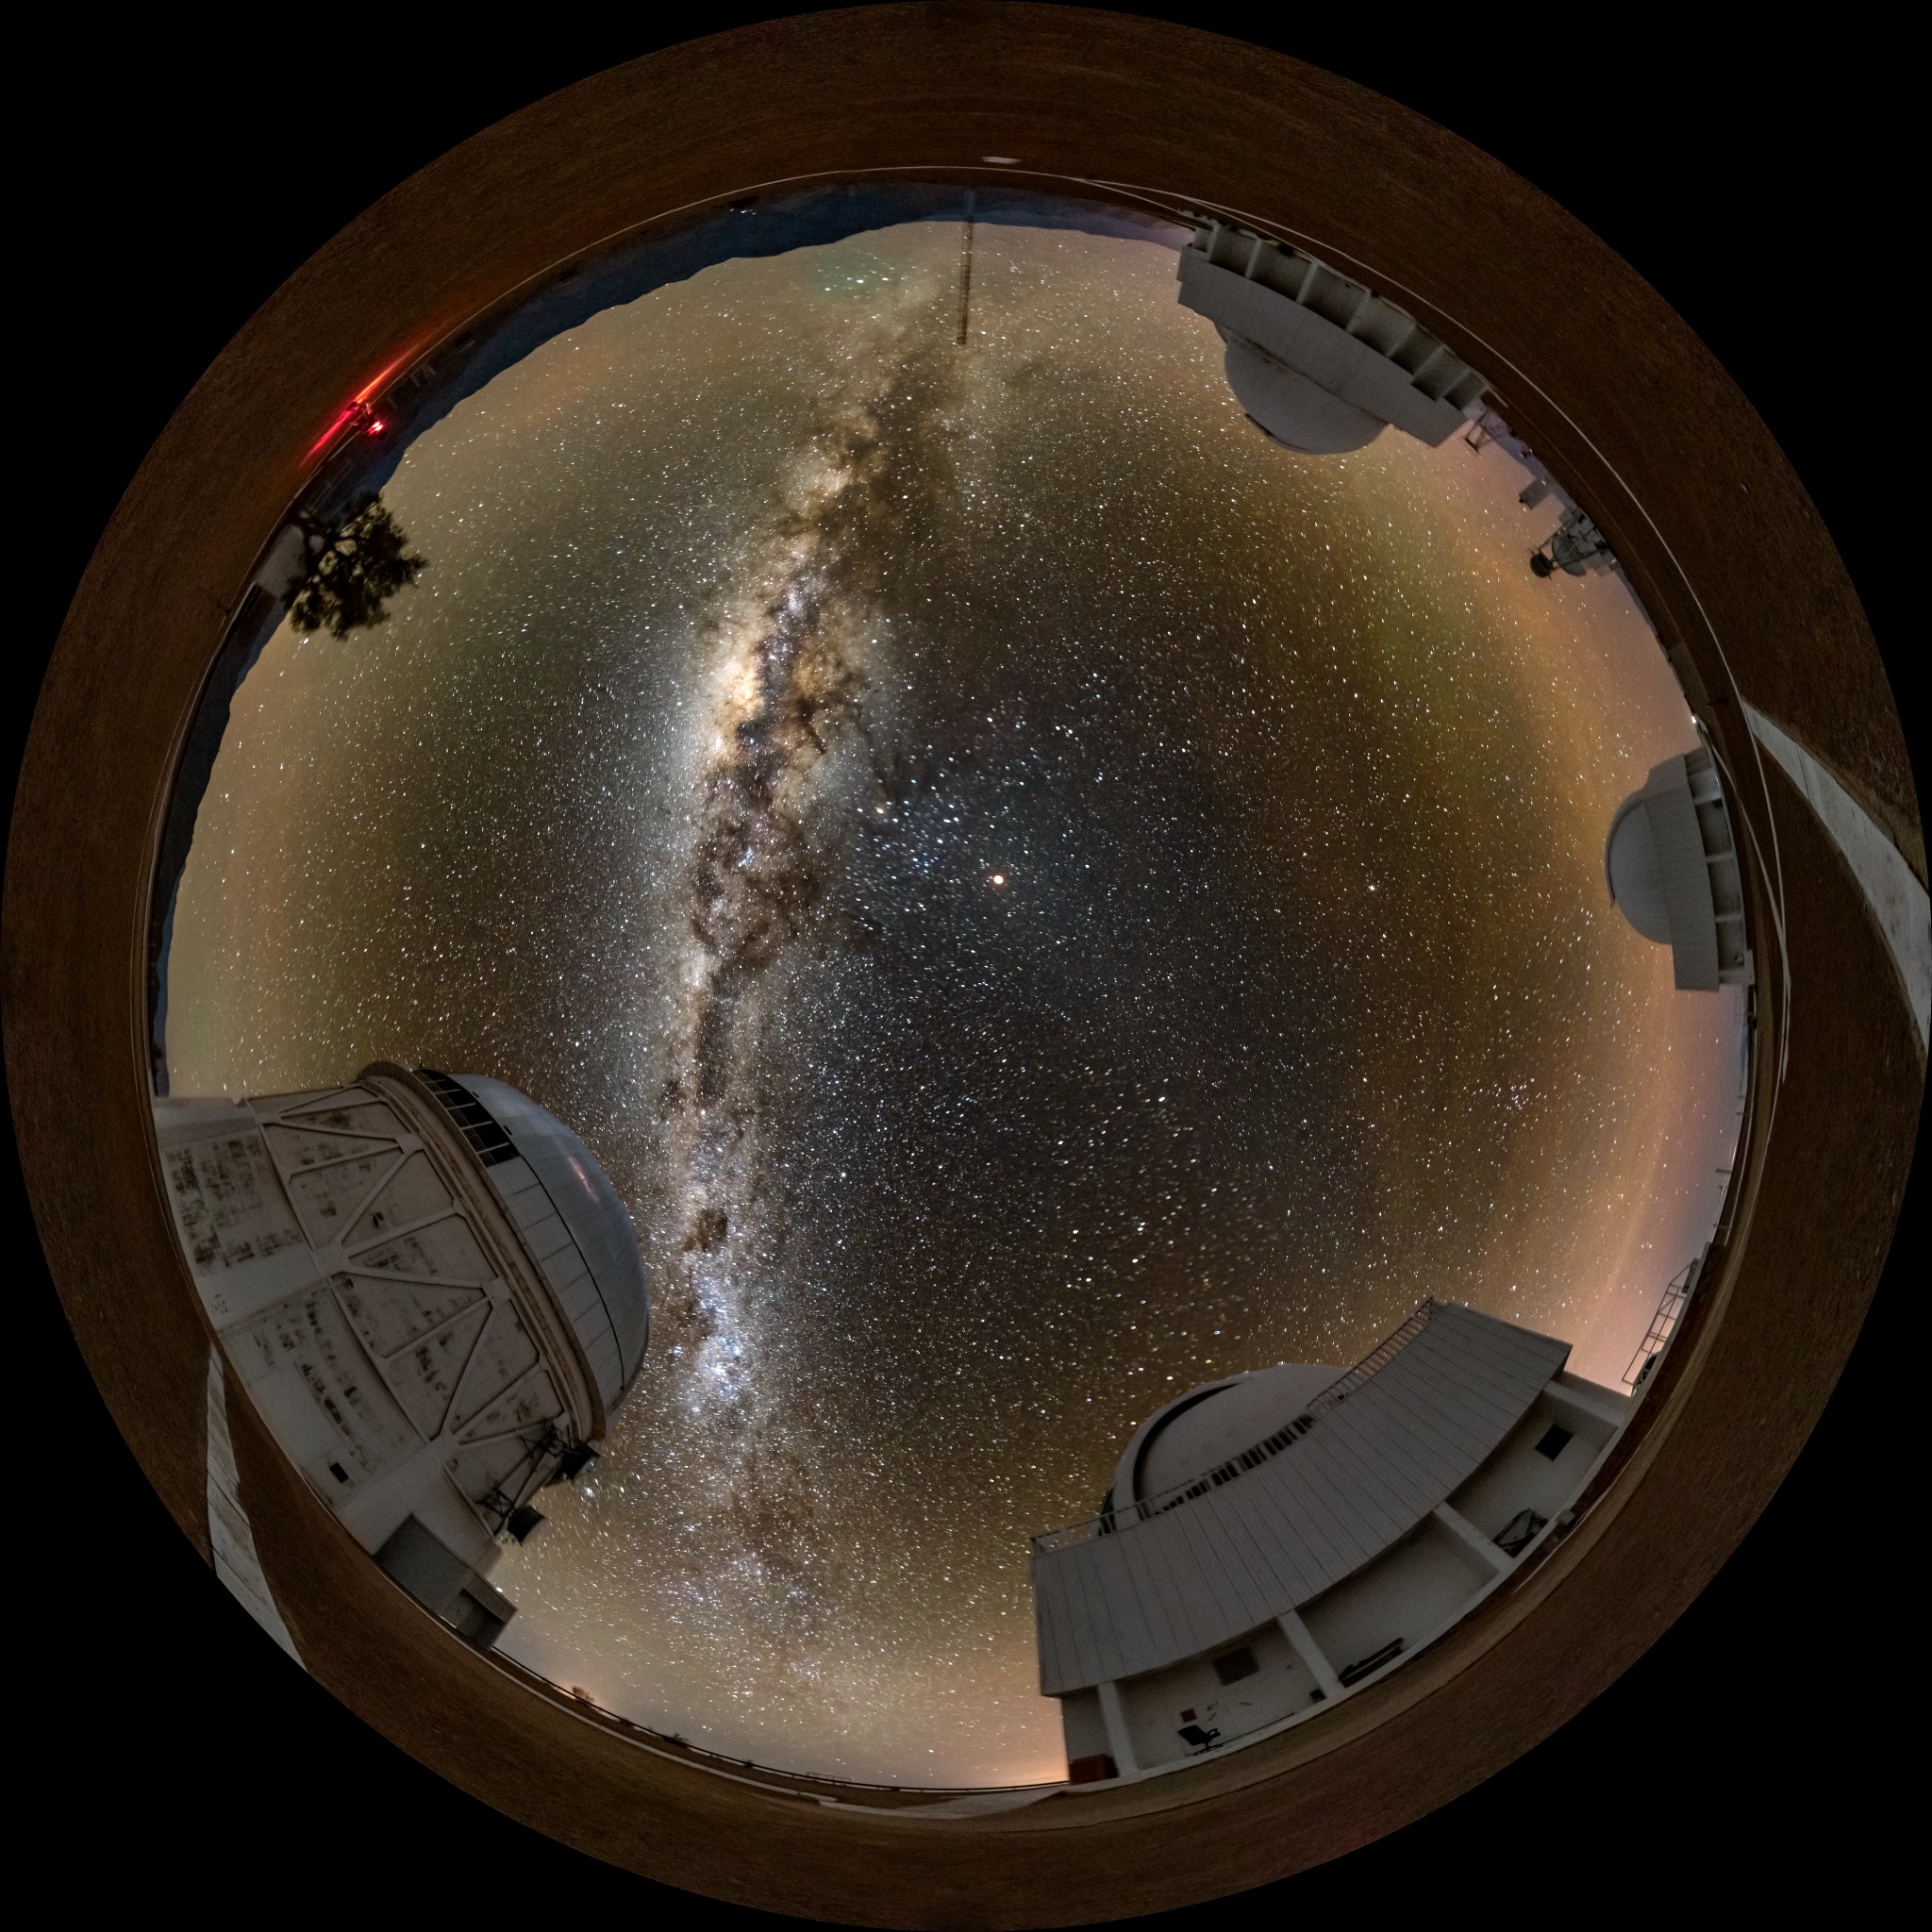

The Eclipsing Moon and the Shining Milky Way Over Cerro Tololo

Although the bright band of the Milky Way commands all the attention in this image, the Moon was the reason why this photo was taken. On the night of 16 May 2022, a total lunar eclipse transformed the sky over Cerro Tololo Inter-American Observatory (CTIO), a Program of NSF NOIRLab, near La Serena, Chile. The crimson Moon shines above the Milky Way in the center left of the image. Counterclockwise from the red light at the top left of the image, we see the Víctor M. Blanco 4-meter Telescope, the SMARTS 1.5-meter Telescope, the SMARTS 0.9-meter Telescope, and the Curtis Schmidt Telescope. In the southern hemisphere, the eclipse appeared extraordinarily dark as a result of the ash from the 2022 Hunga Tonga–Hunga Ha'apai volcanic eruption.

In the northern hemisphere, the lunar eclipse was captured in this close-up image taken from the Visitor Center at Kitt Peak National Observatory (KPNO), also a Program of NSF NOIRLab, near Tucson, Arizona. This eclipse was the longest total lunar eclipse visible from the Americas since 1989. It also coincided with a “supermoon”, which occurs when the Moon is at its nearest point to Earth.

Credit: CTIO/NOIRLab/NSF/AURA/D. Munizaga